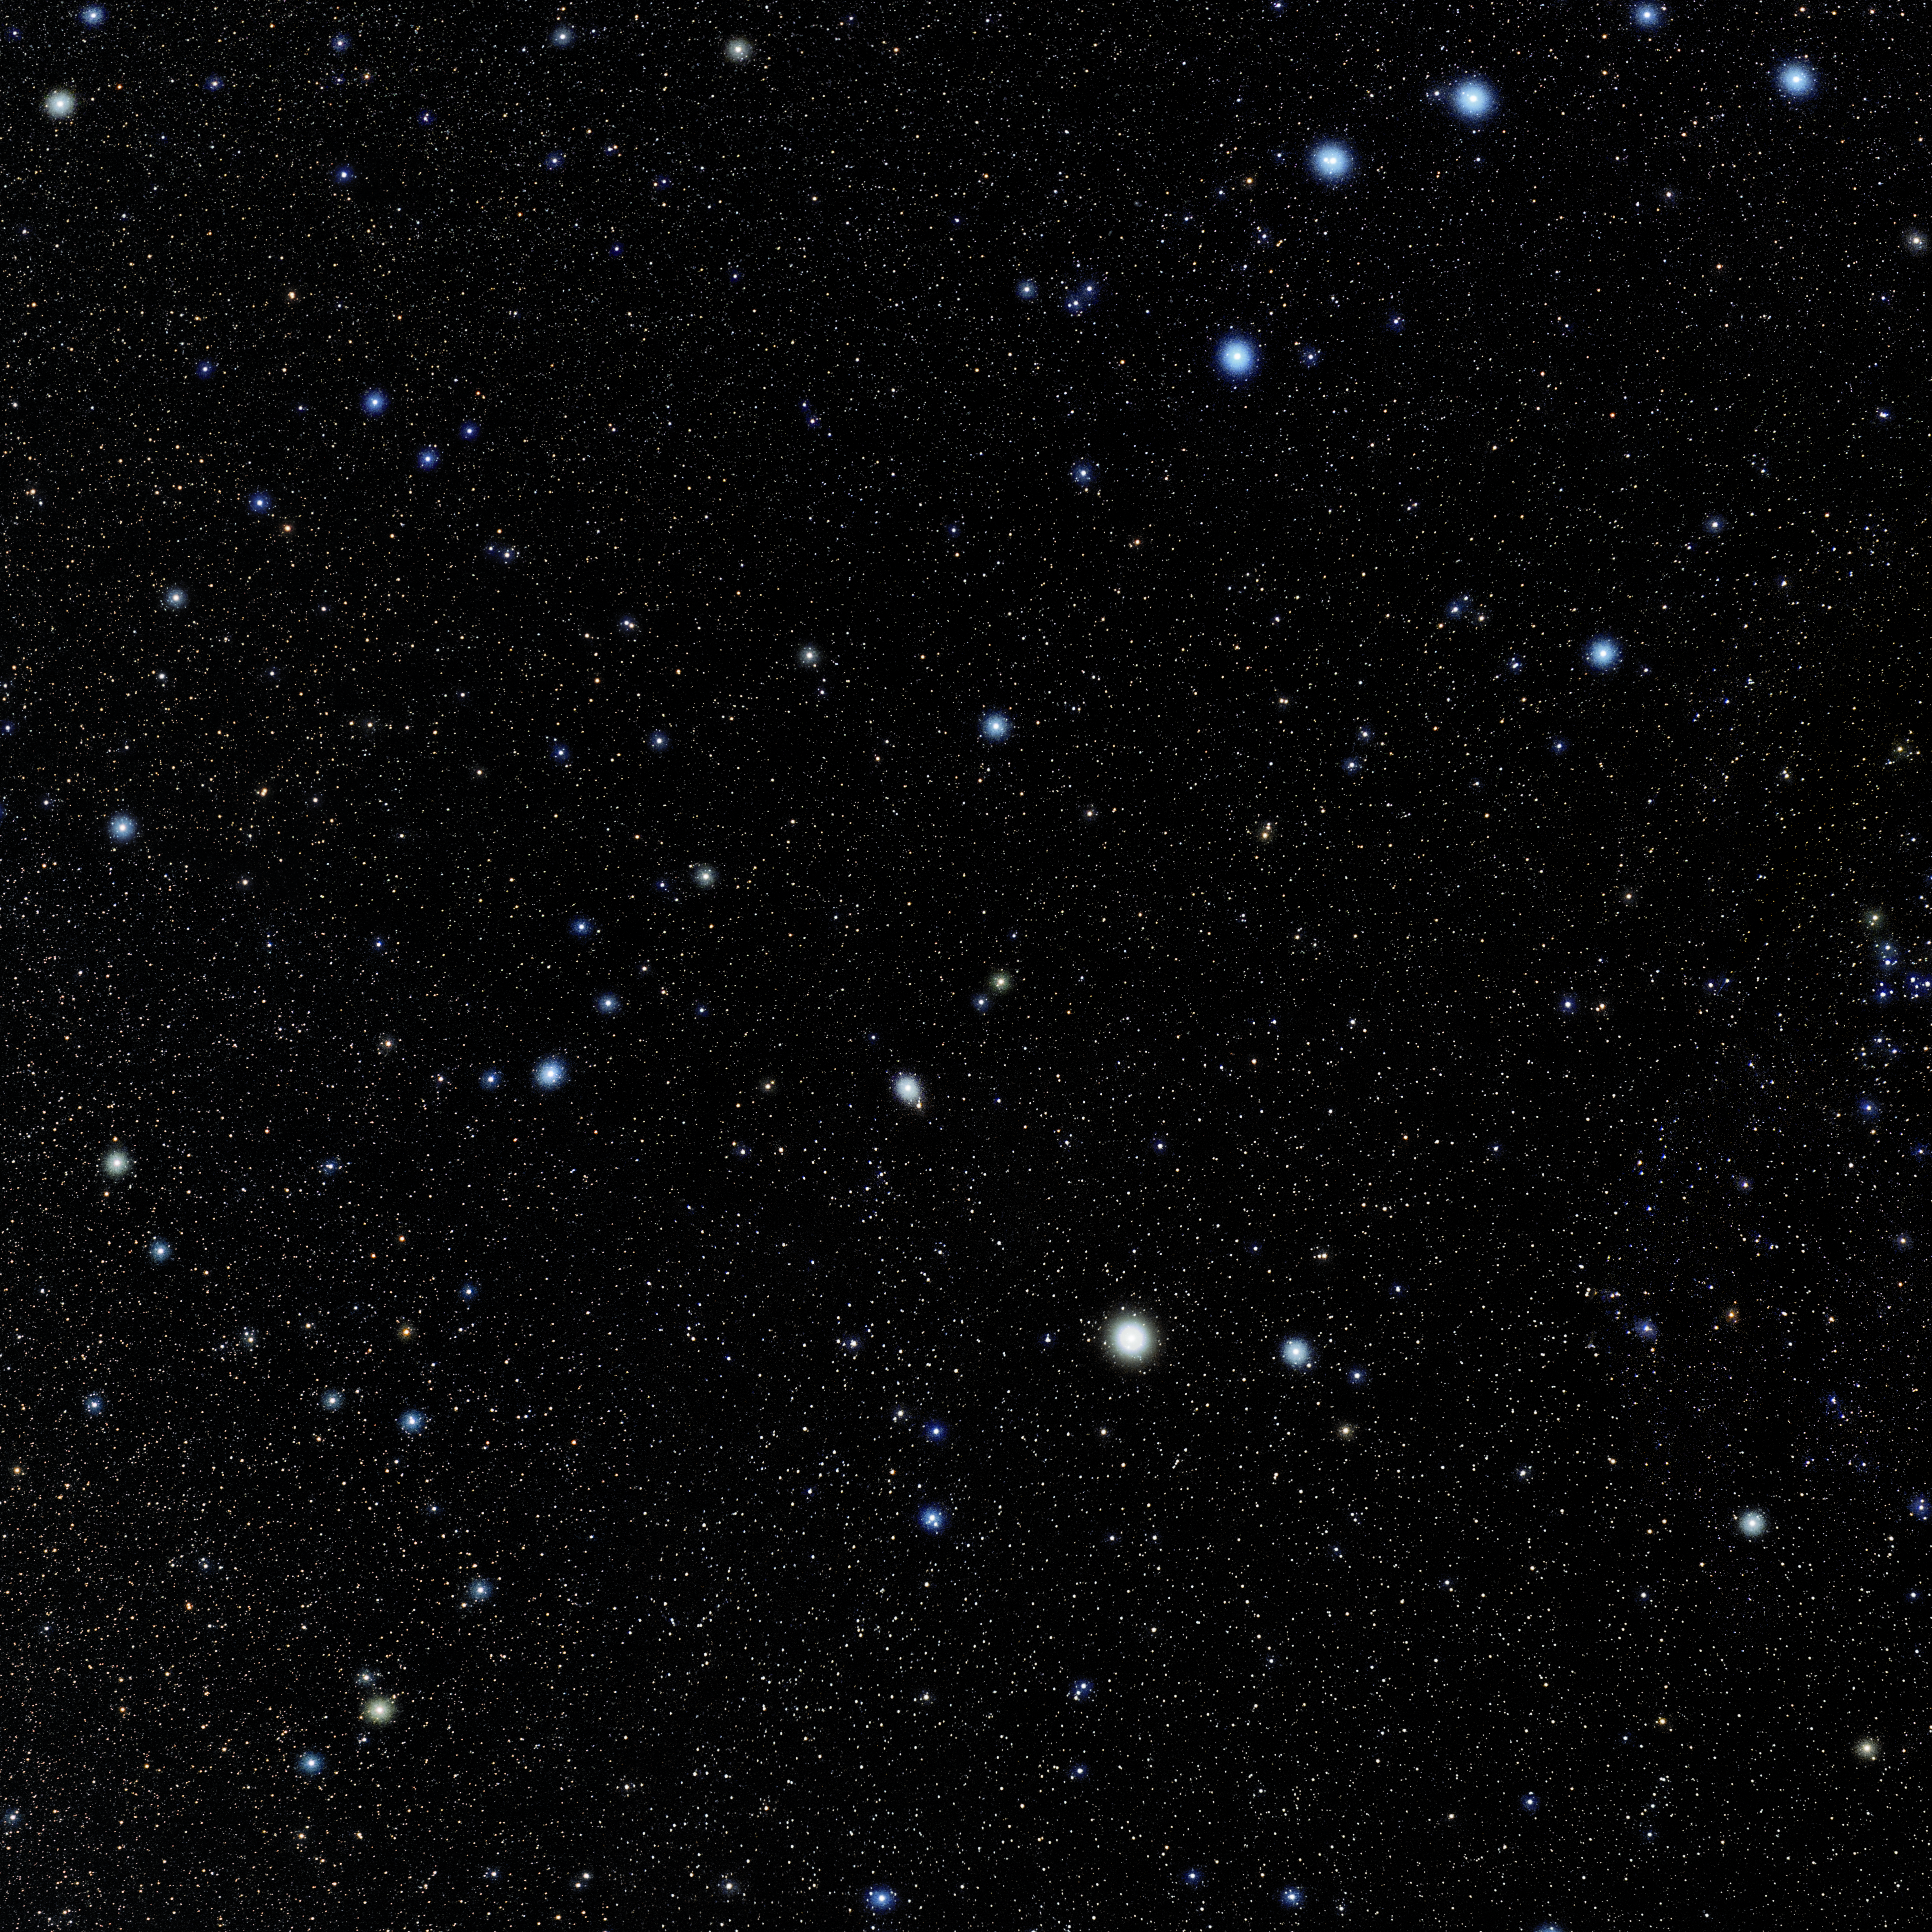

Boötes

Photo of the constellation Boötes produced by NOIRLab in collaboration with Eckhard Slawik, a German astrophotographer. Here is the annotated version.

Credit: E. Slawik/NOIRLab/NSF/AURA/M. Zamani